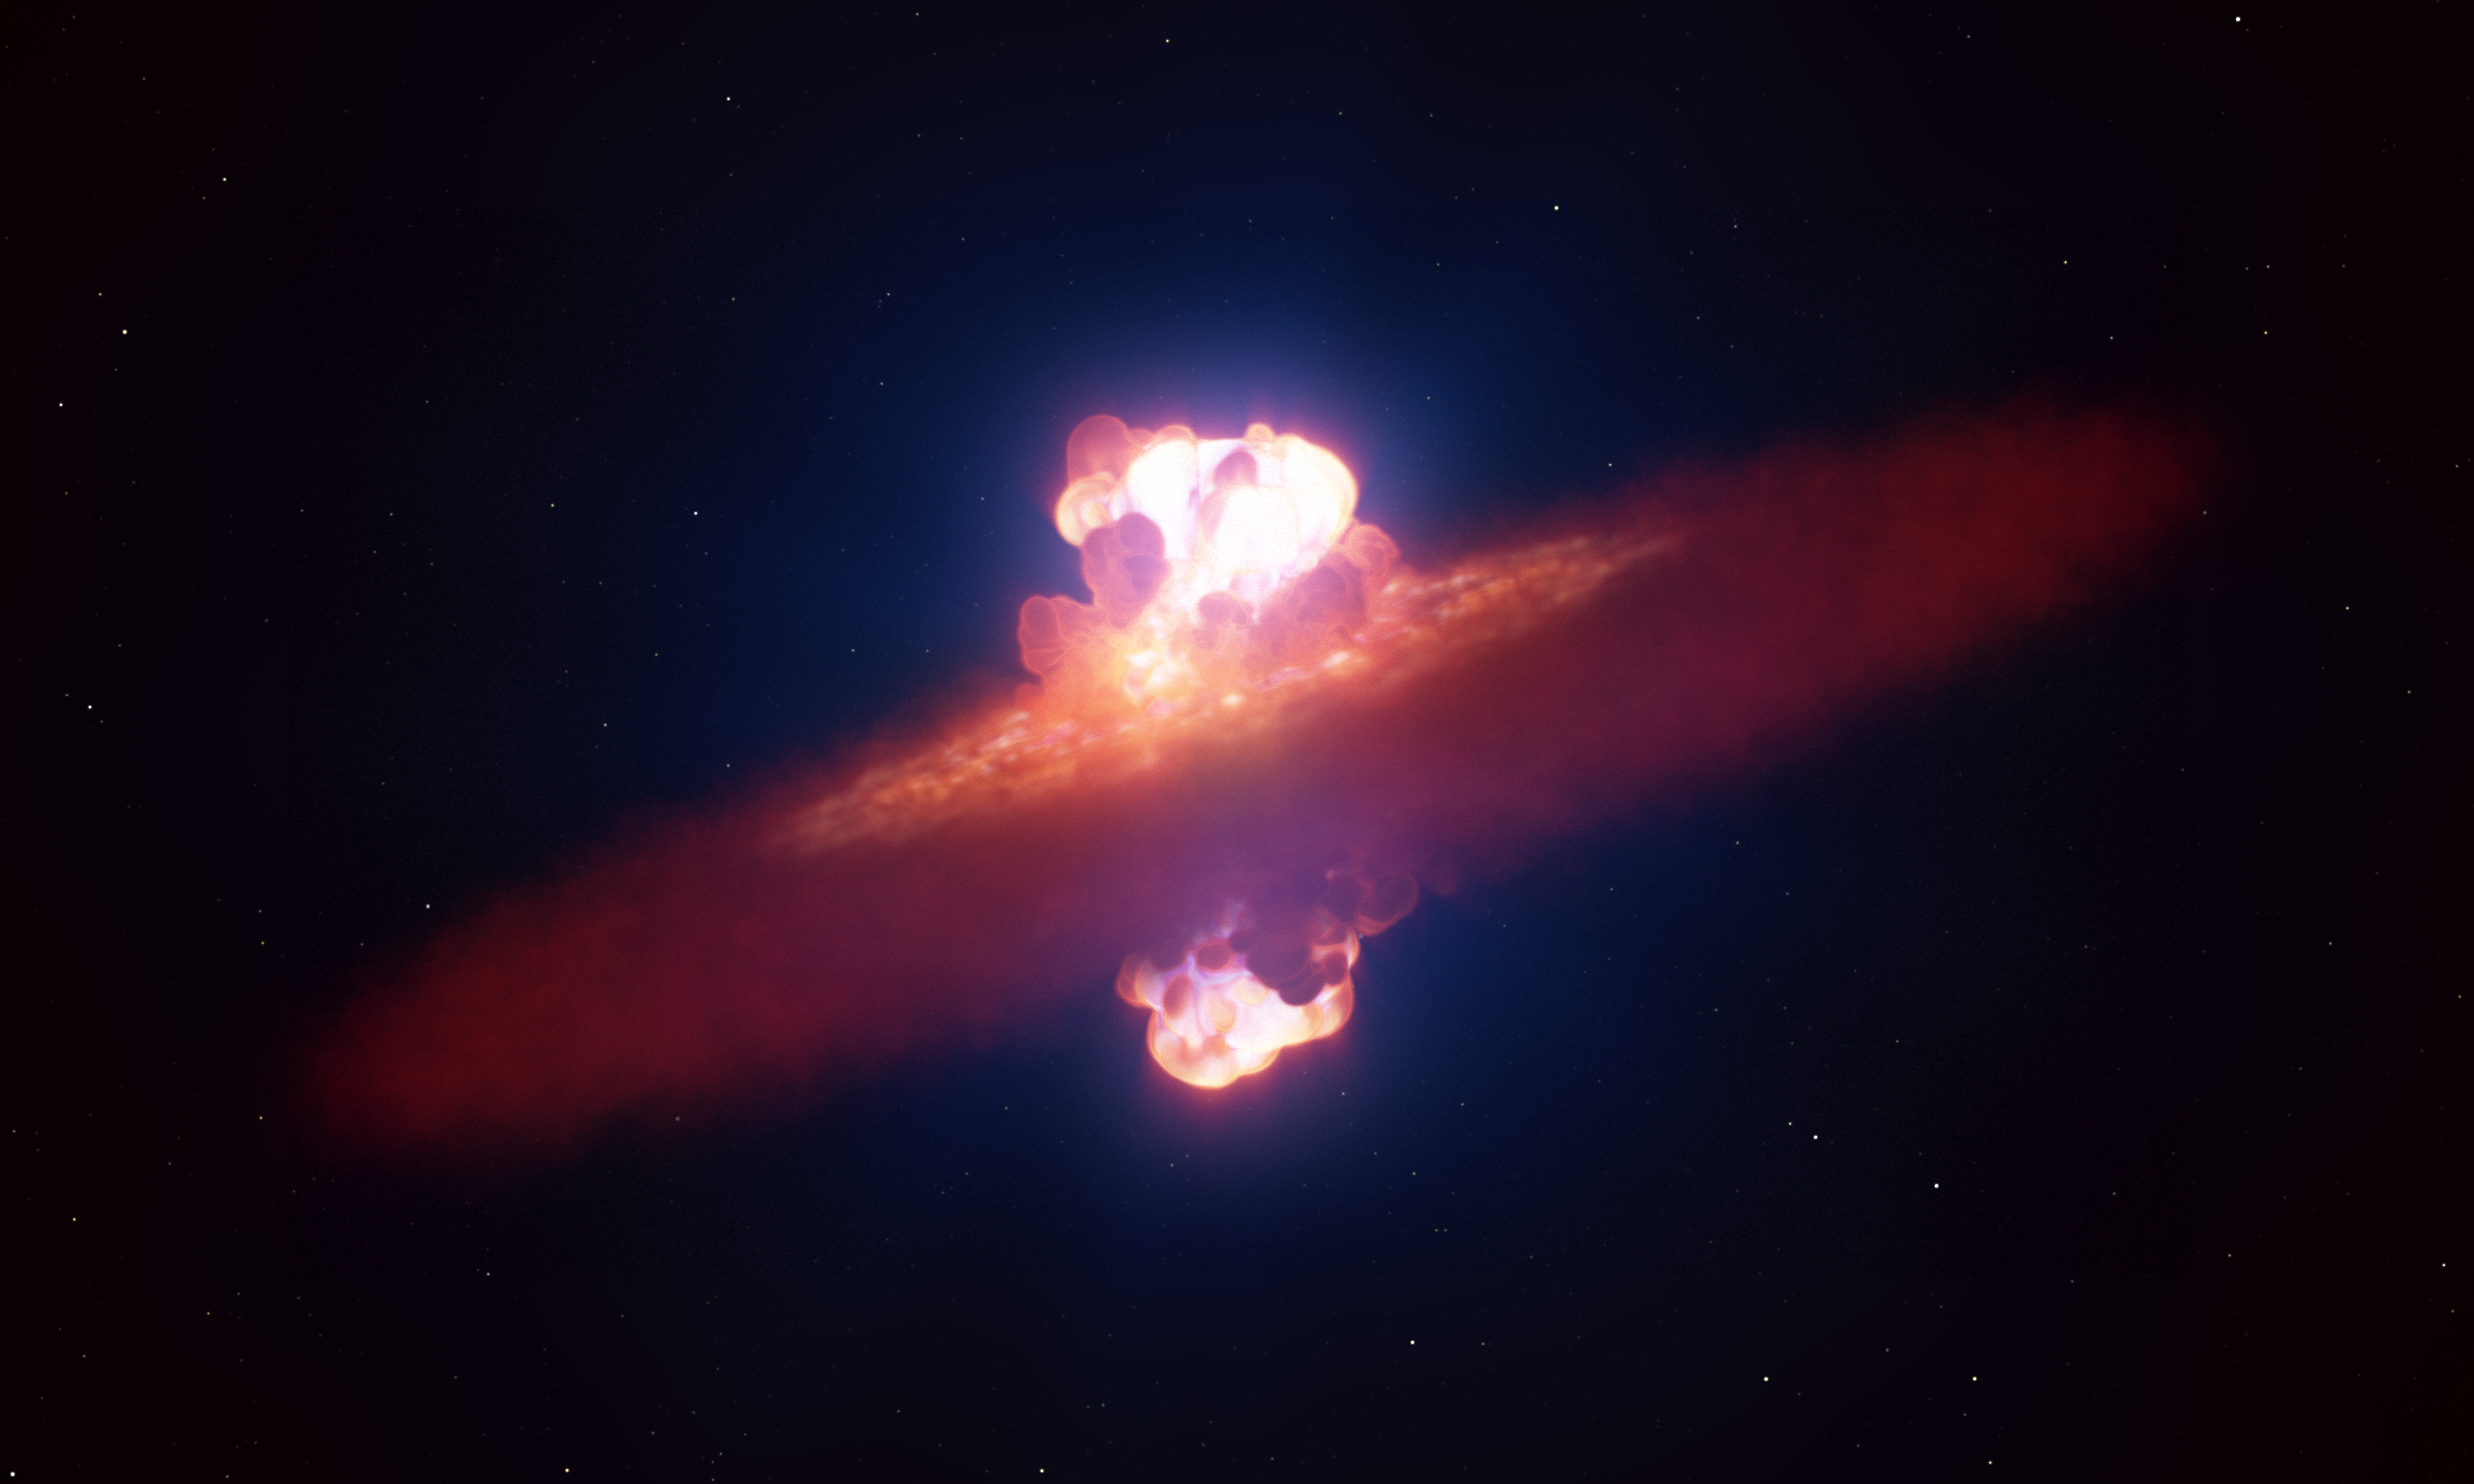

Artist’s impression of the initial shape of a supernova explosion

This artist’s impression shows a star going supernova. About 22 million light-years away the supernova, SN 2024ggi, exploded in the galaxy NGC 3621. Using the ESO’s Very Large Telescope, astronomers managed to capture the very early stage of the supernova when the blast was breaking through the star’s surface. Observing the breakout so early on — 26 hours after the supernova was first detected — revealed its true shape. The supernova broke out in an olive-like form. This marks the first ever observation of the shape of a supernova explosion at this very early stage.

Credit: ESO/L. Calçada